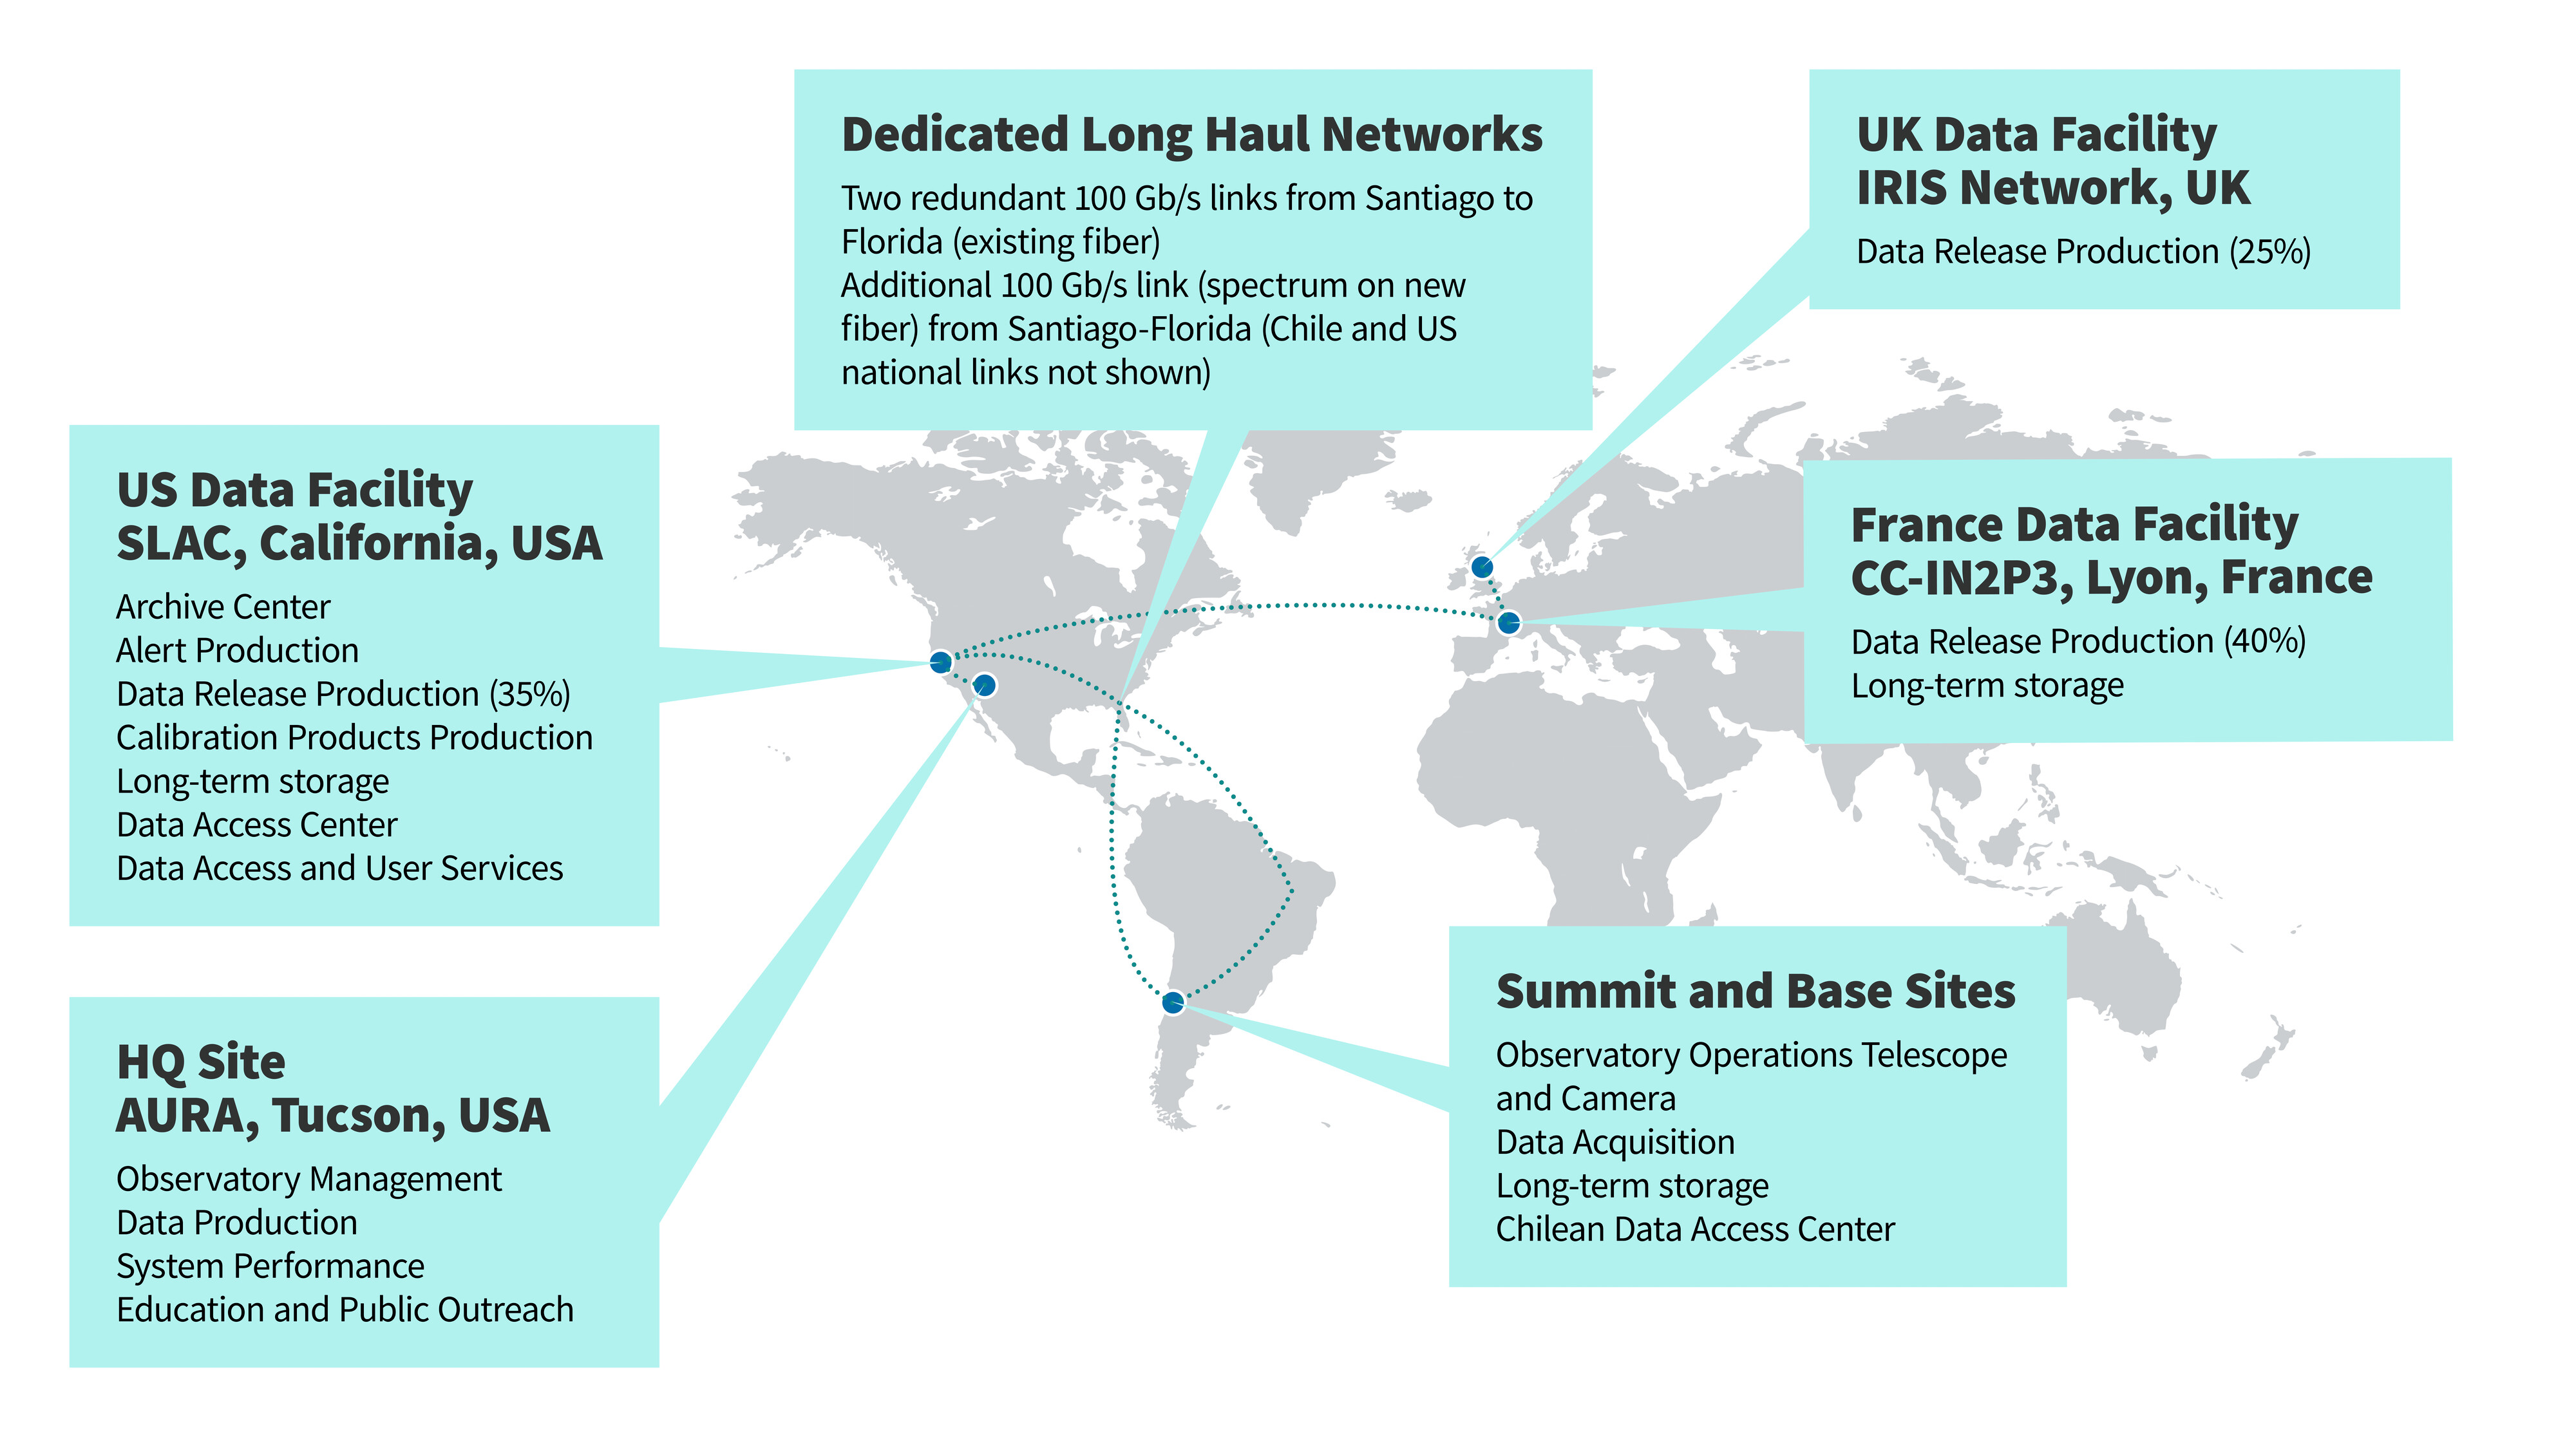

Rubin Data Flow

This diagram shows the flow of Rubin data from the summit facility on Cerro Pachón to data facilities around the world.

Credit: RubinObs/NOIRLab/SLAC/NSF/DOE/AURA